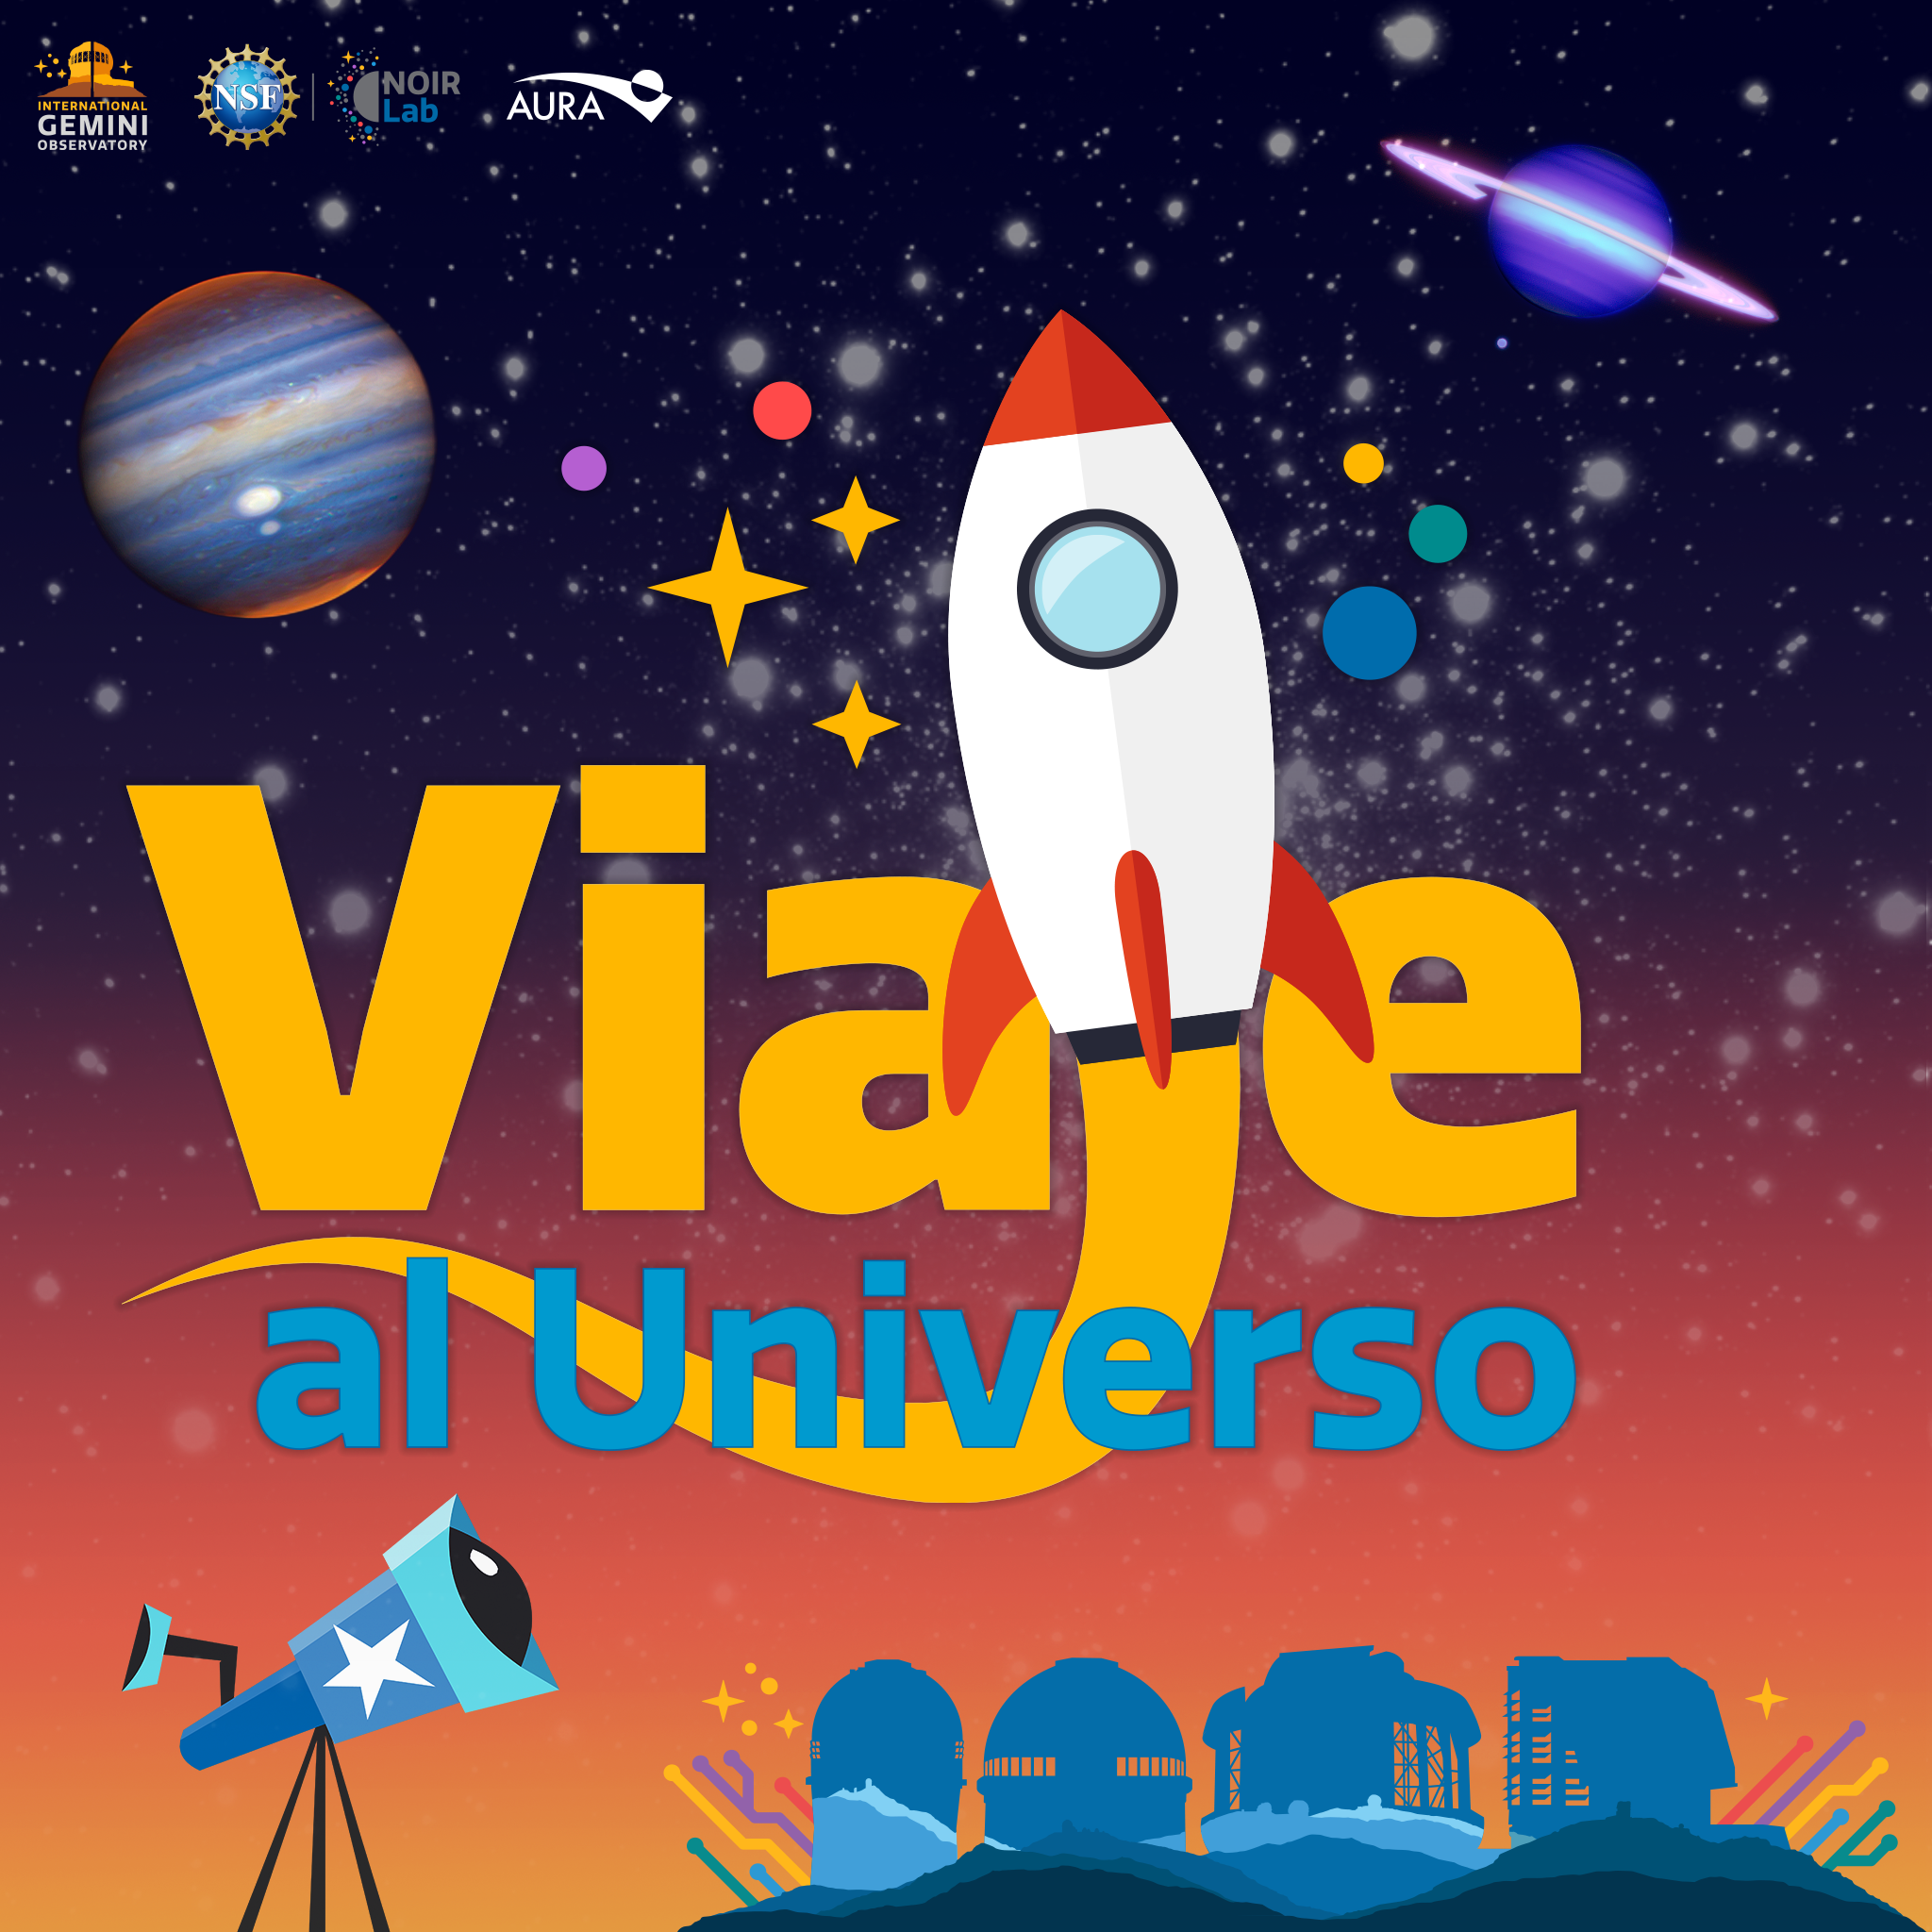

Viaje al Universo.

Journey to the Universe is an activity that takes place every year and that traditionally takes astronomy and sciences to the classrooms. In its 11th version, after two years of virtual events because of the COVID-19 pandemic, Viaje al Universo will be held in an hybrid mode, with face to face talks and workshops in local schools, and virtual activities through our Social Media channels.

Credit: International Gemini Observatory/NOIRLab/NSF/AURA